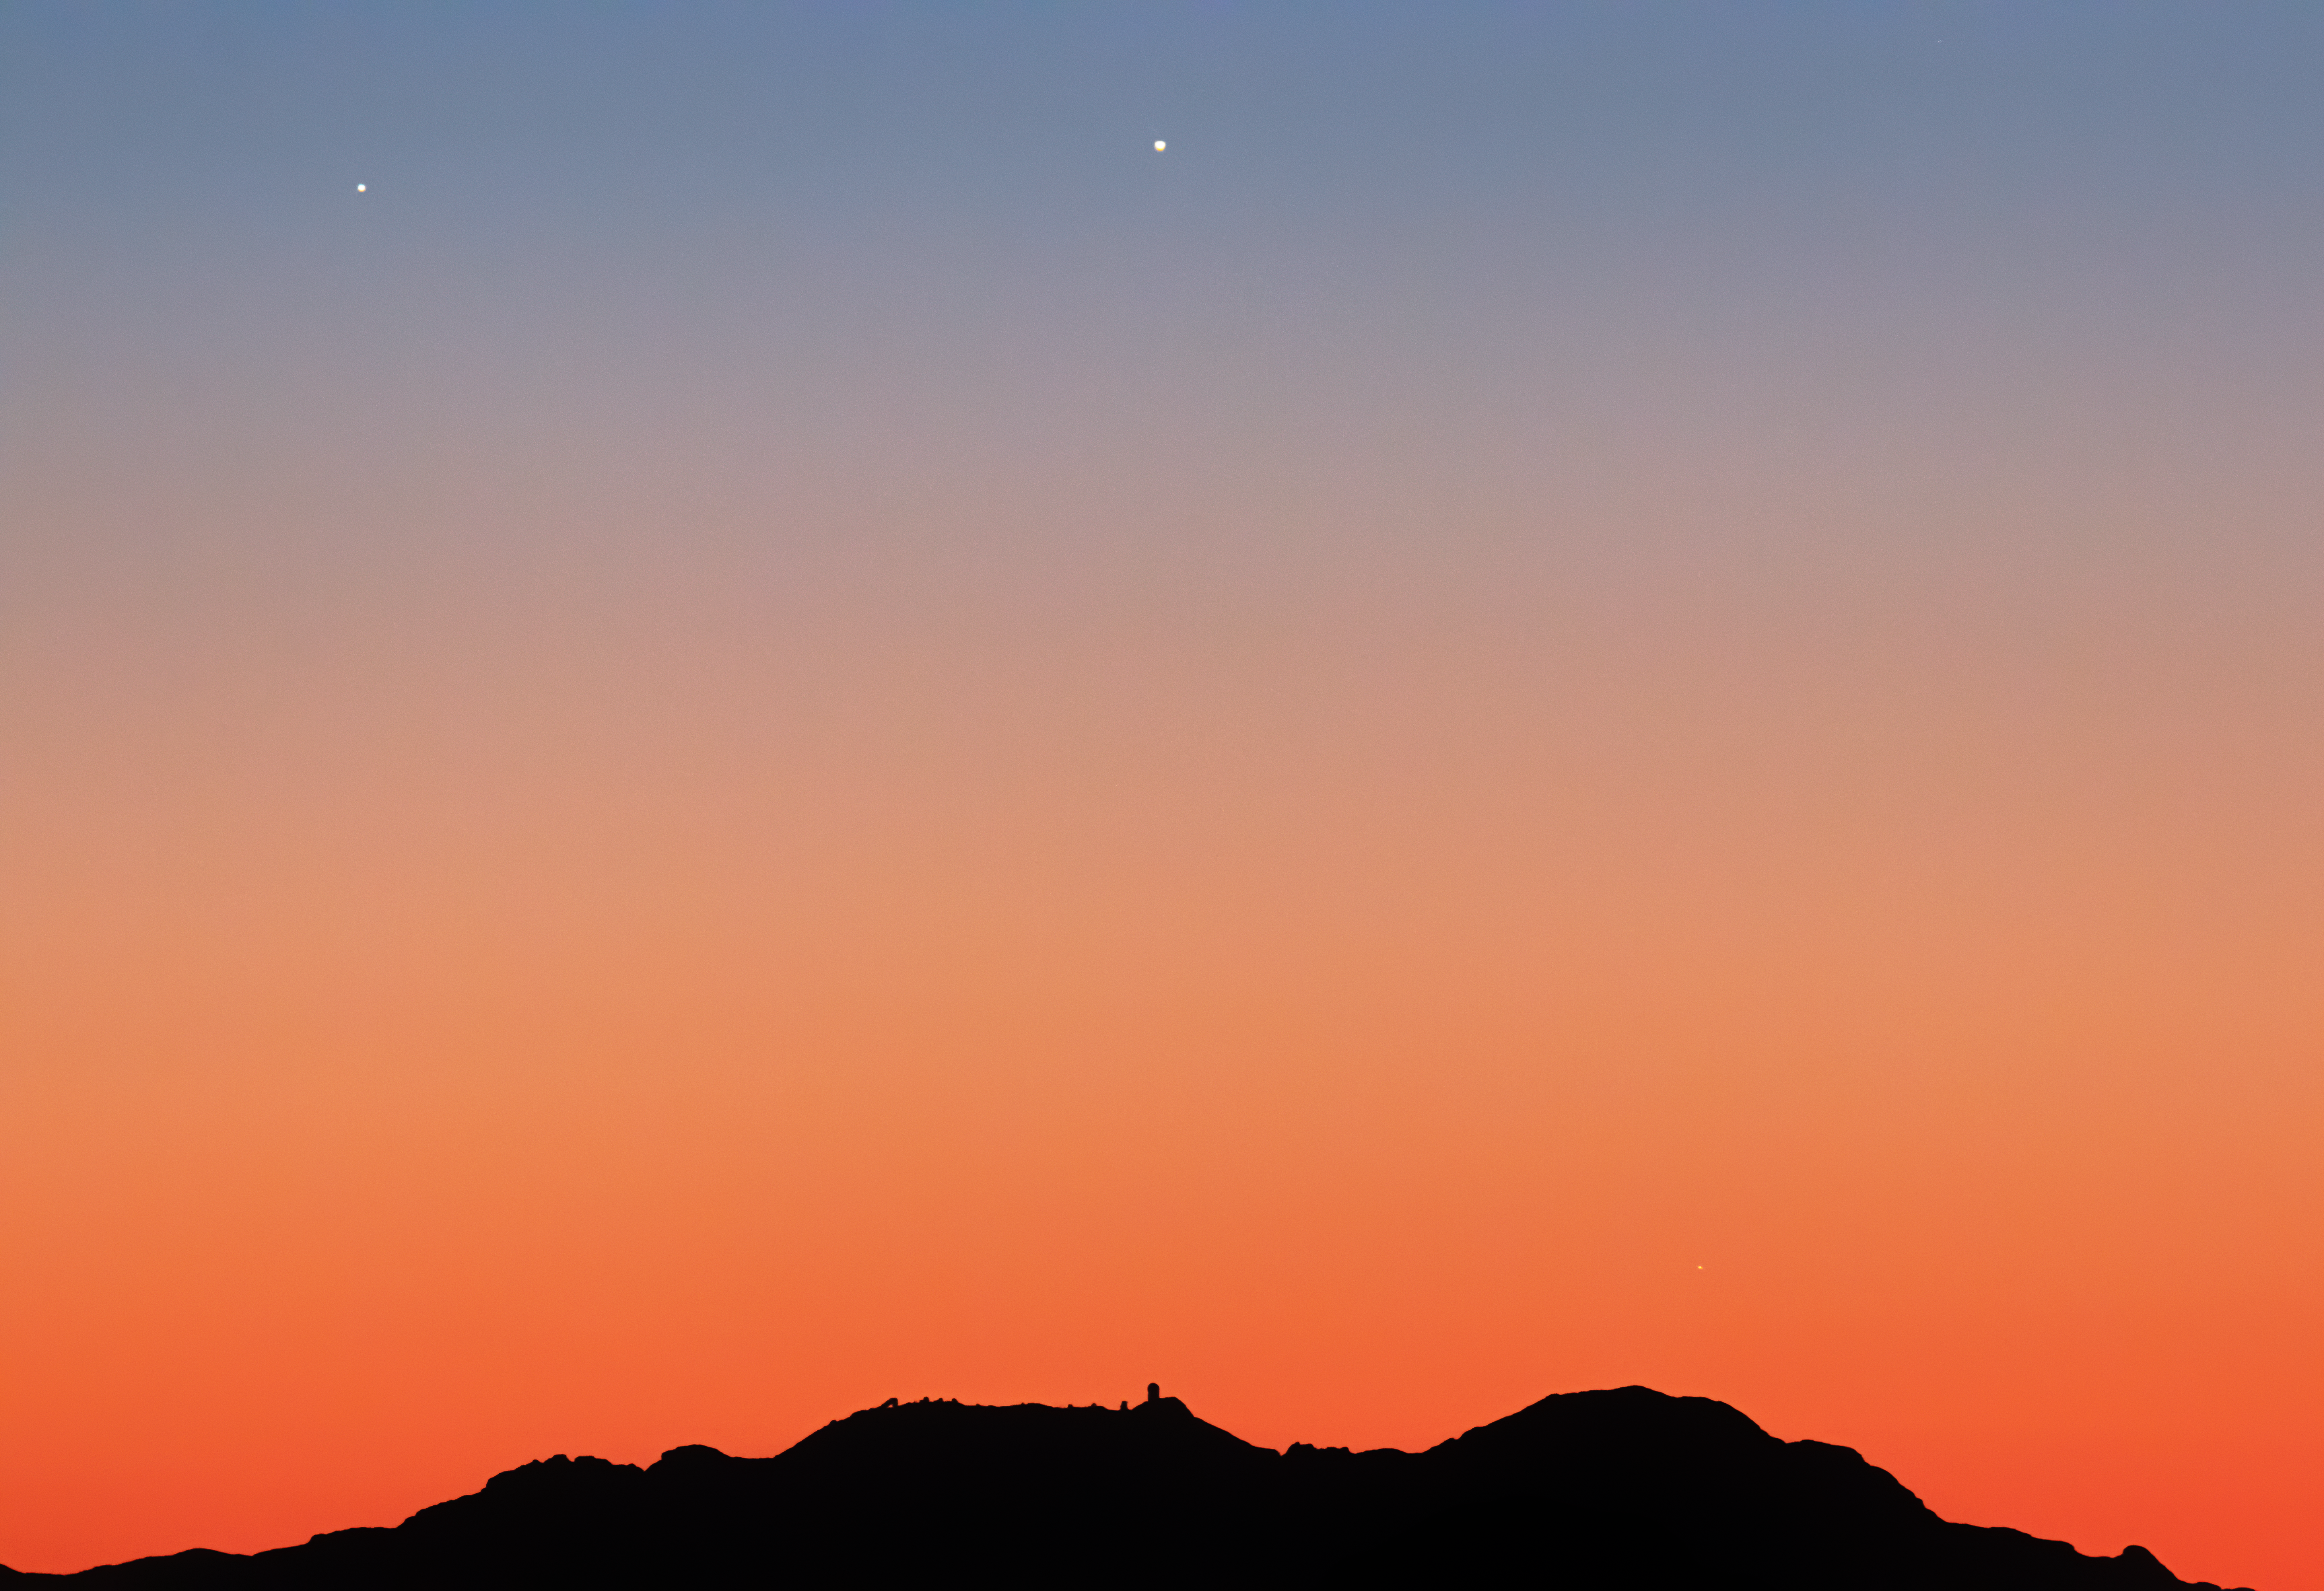

Triple Conjunction over Kitt Peak National Observatory

As Jupiter and Saturn slowly move apart after their close encounter in December, they were joined by the planet Mercury in early January. On 12 January 2021 the trio of planets appeared above Kitt Peak National Observatory low in the western sky shortly after sunset. This image was taken from the Catalina Highway.

Credit: NOIRLab/AURA/NSF/R. Sparks